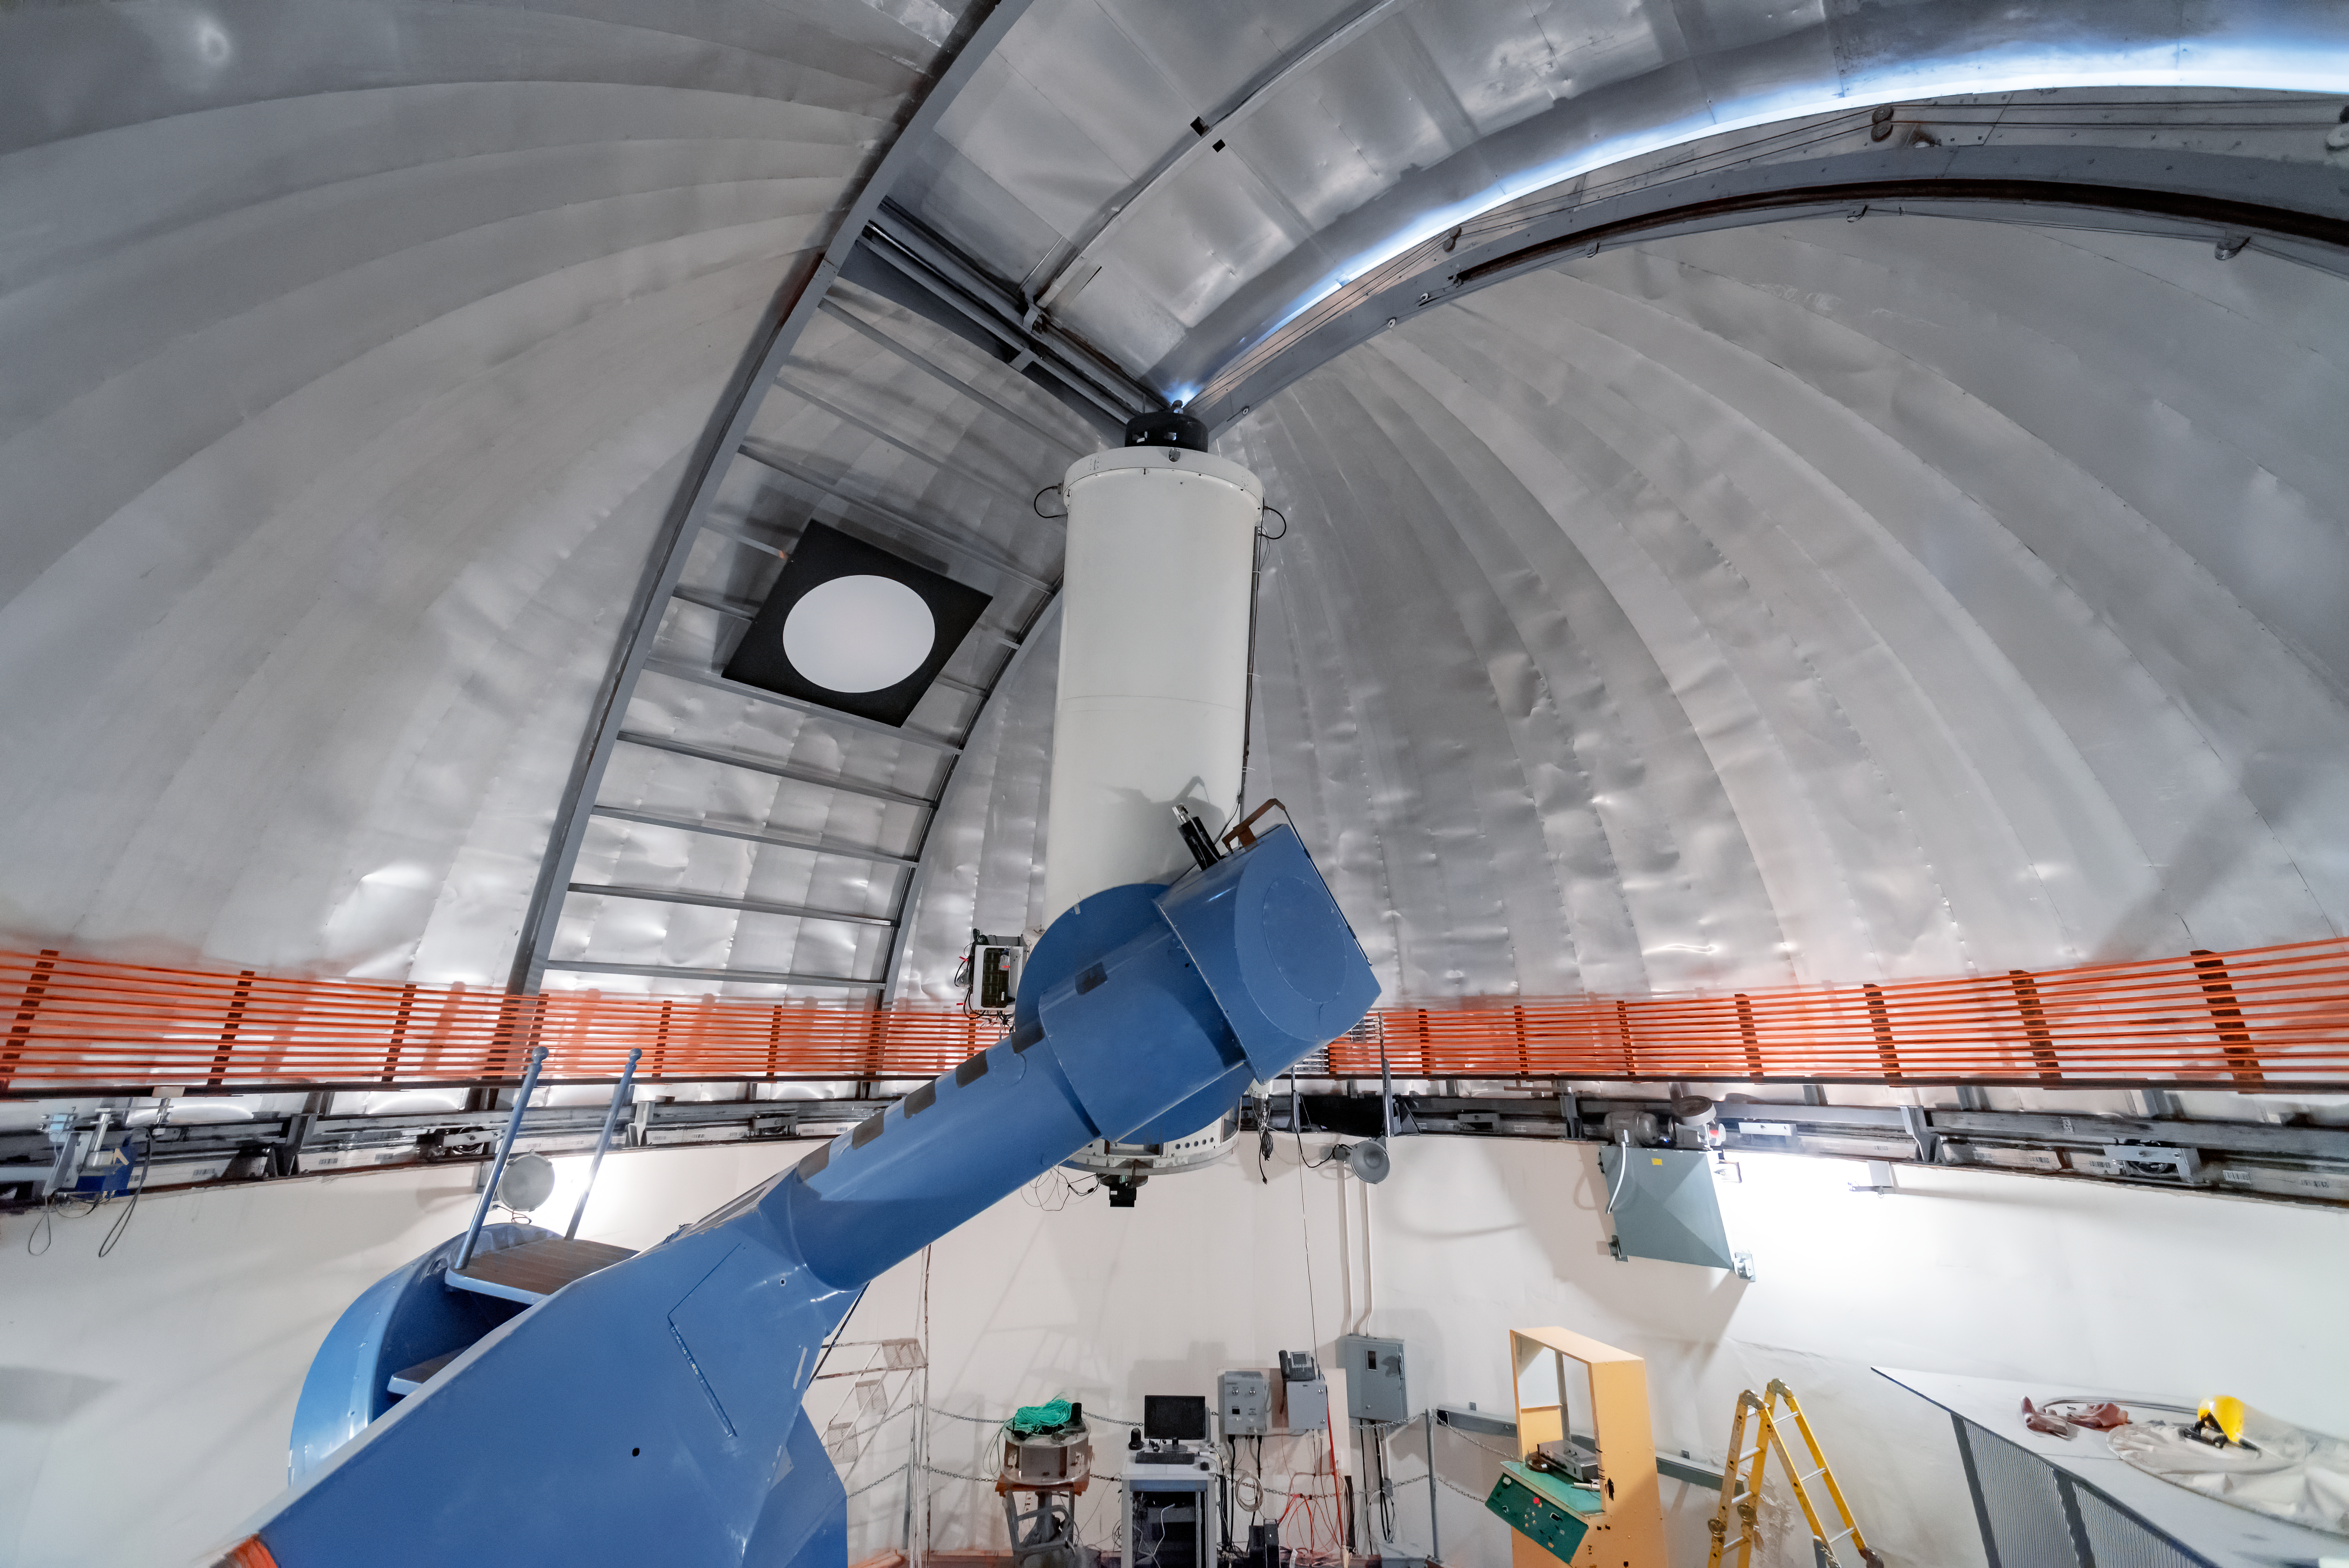

SMARTS 1.0-meter Telescope

This panoramic photo shows the SMARTS 1.0-meter Telescope at Cerro Tololo Inter-American Observatory in Chile.

Credit: CTIO/NOIRLab/NSF/AURA